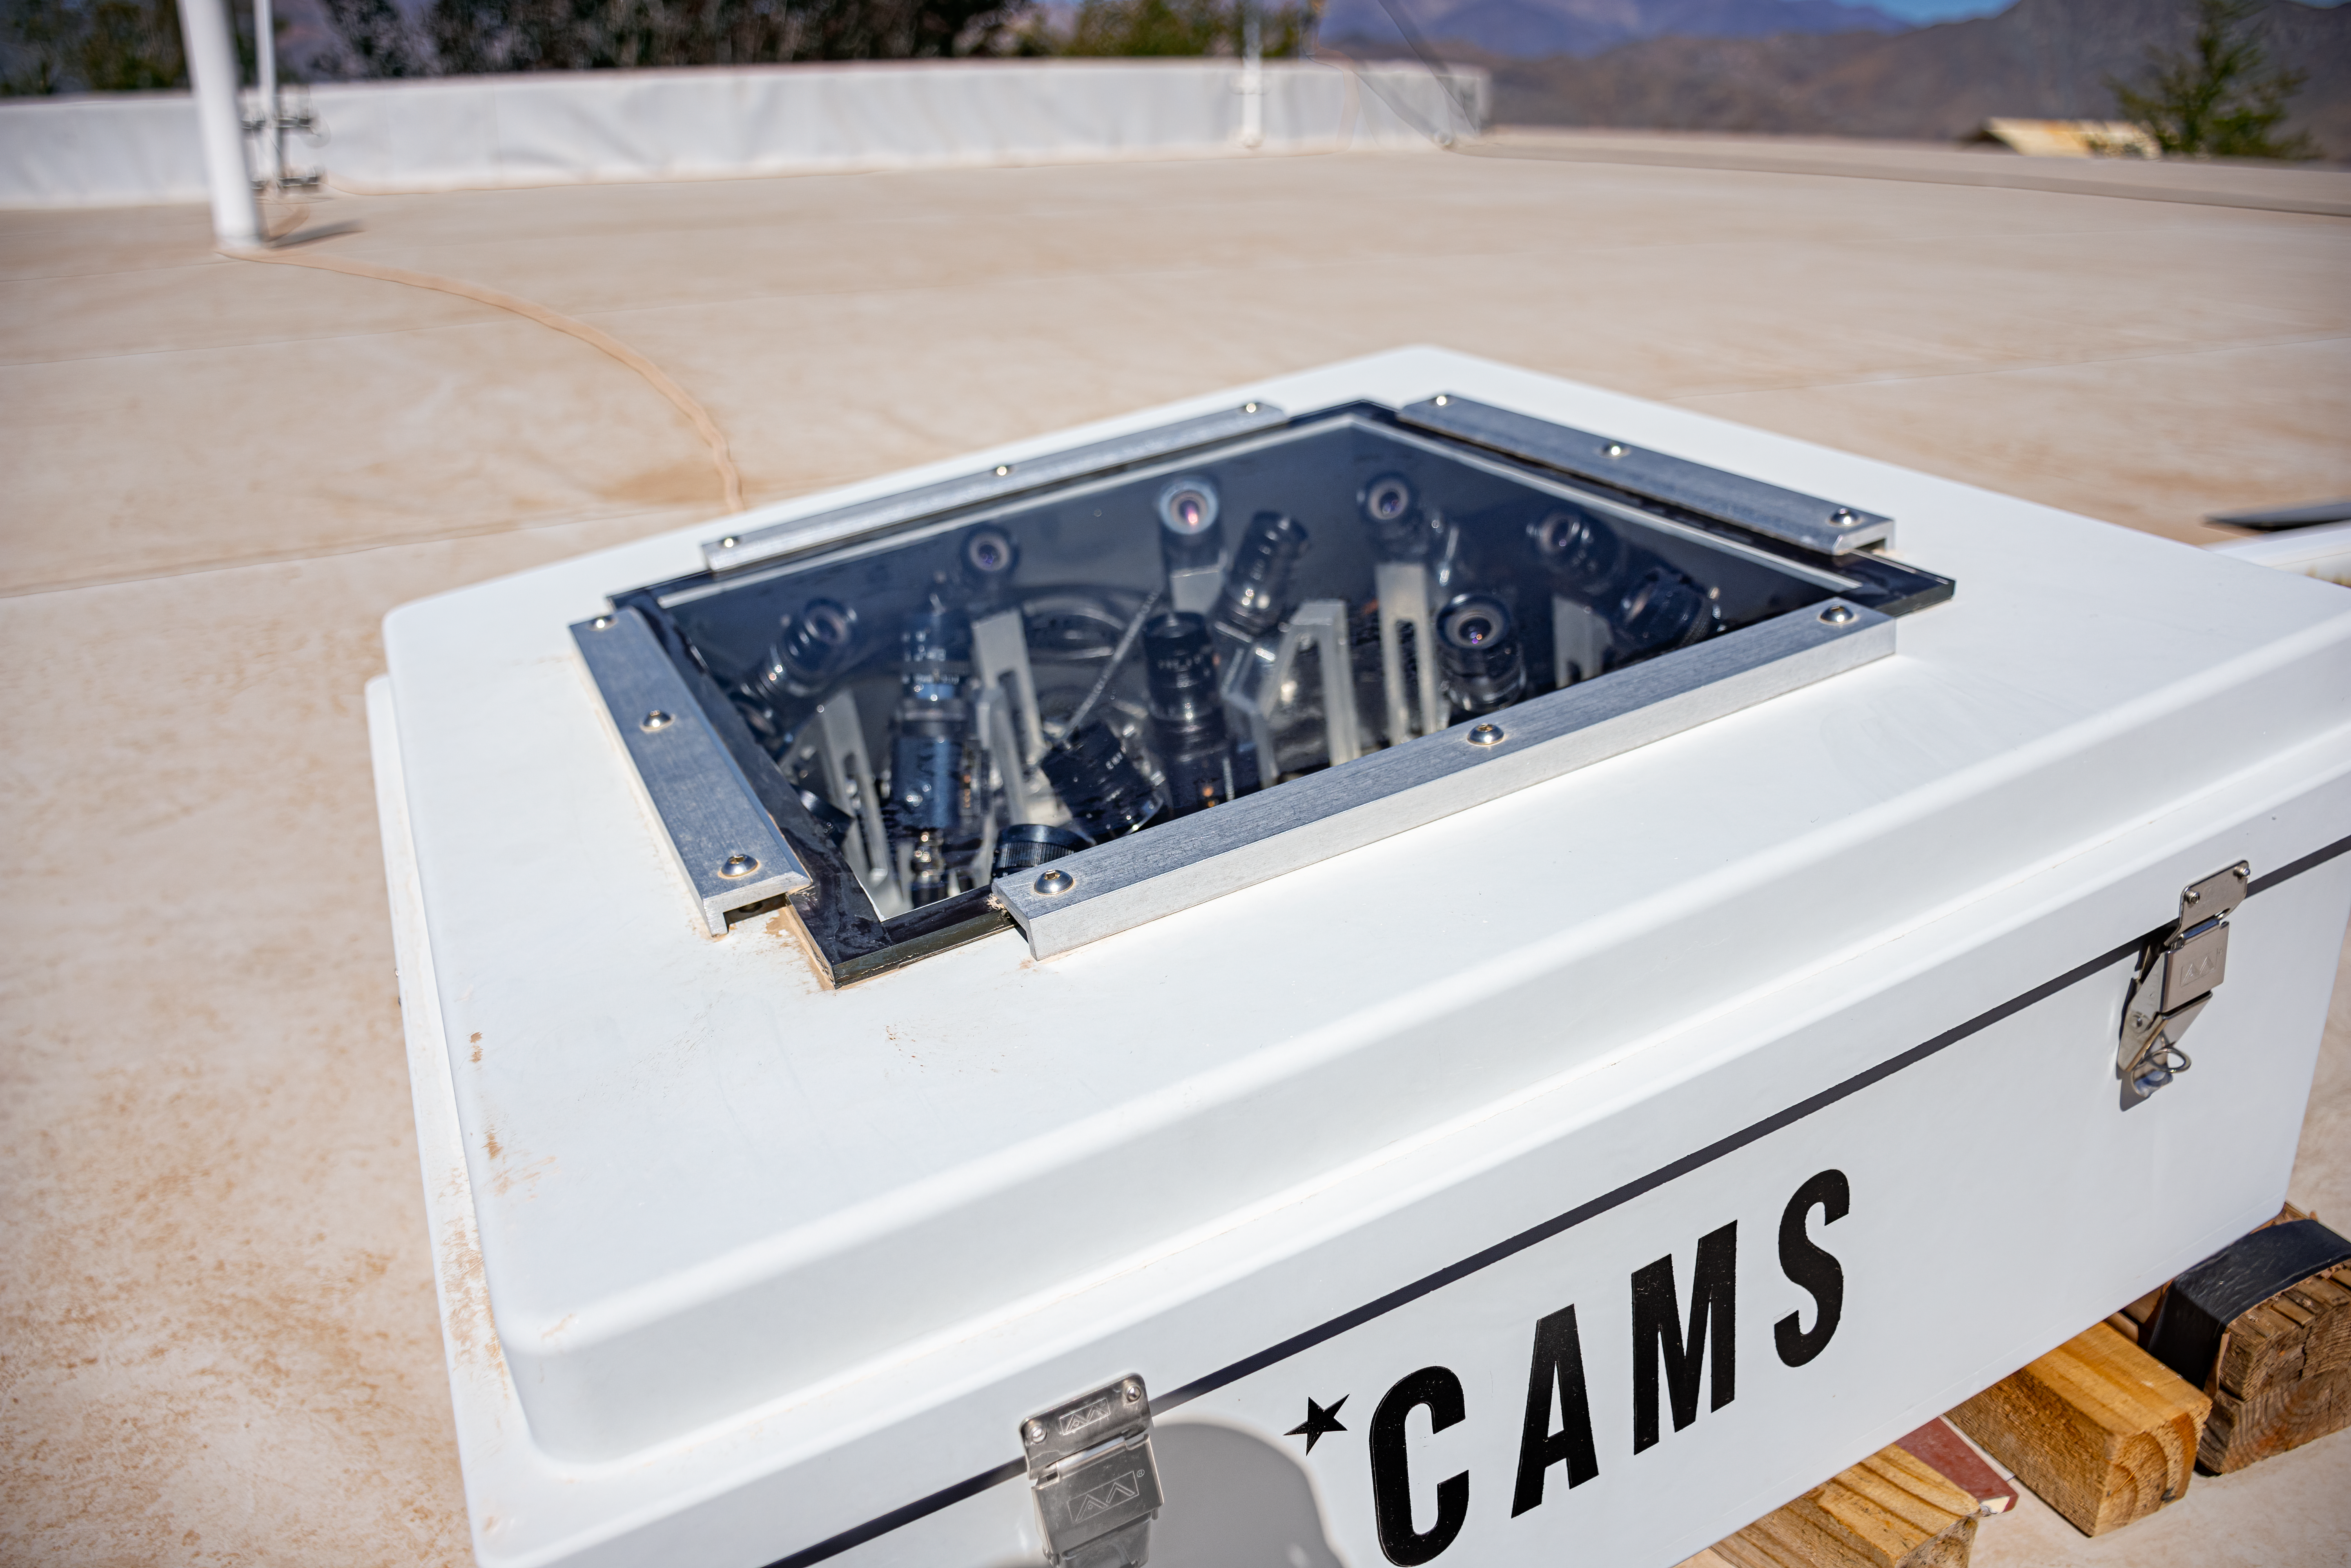

CAMS Chile Cerro Tololo

CAMS (Cameras for Allsky Meteor Surveillance) provide automated video surveillance of the night sky to validate the IAU Working List of Meteor Showers. The CAMS Chile camera network consists of three (3) stations:

8001-8016 CT Cerro Tololo
8021-8036 SI La Silla
8041-8056 LS La Serena

Read more on this page.

Credit: CTIO/NOIRLab/AURA/NSF/D. Munizaga